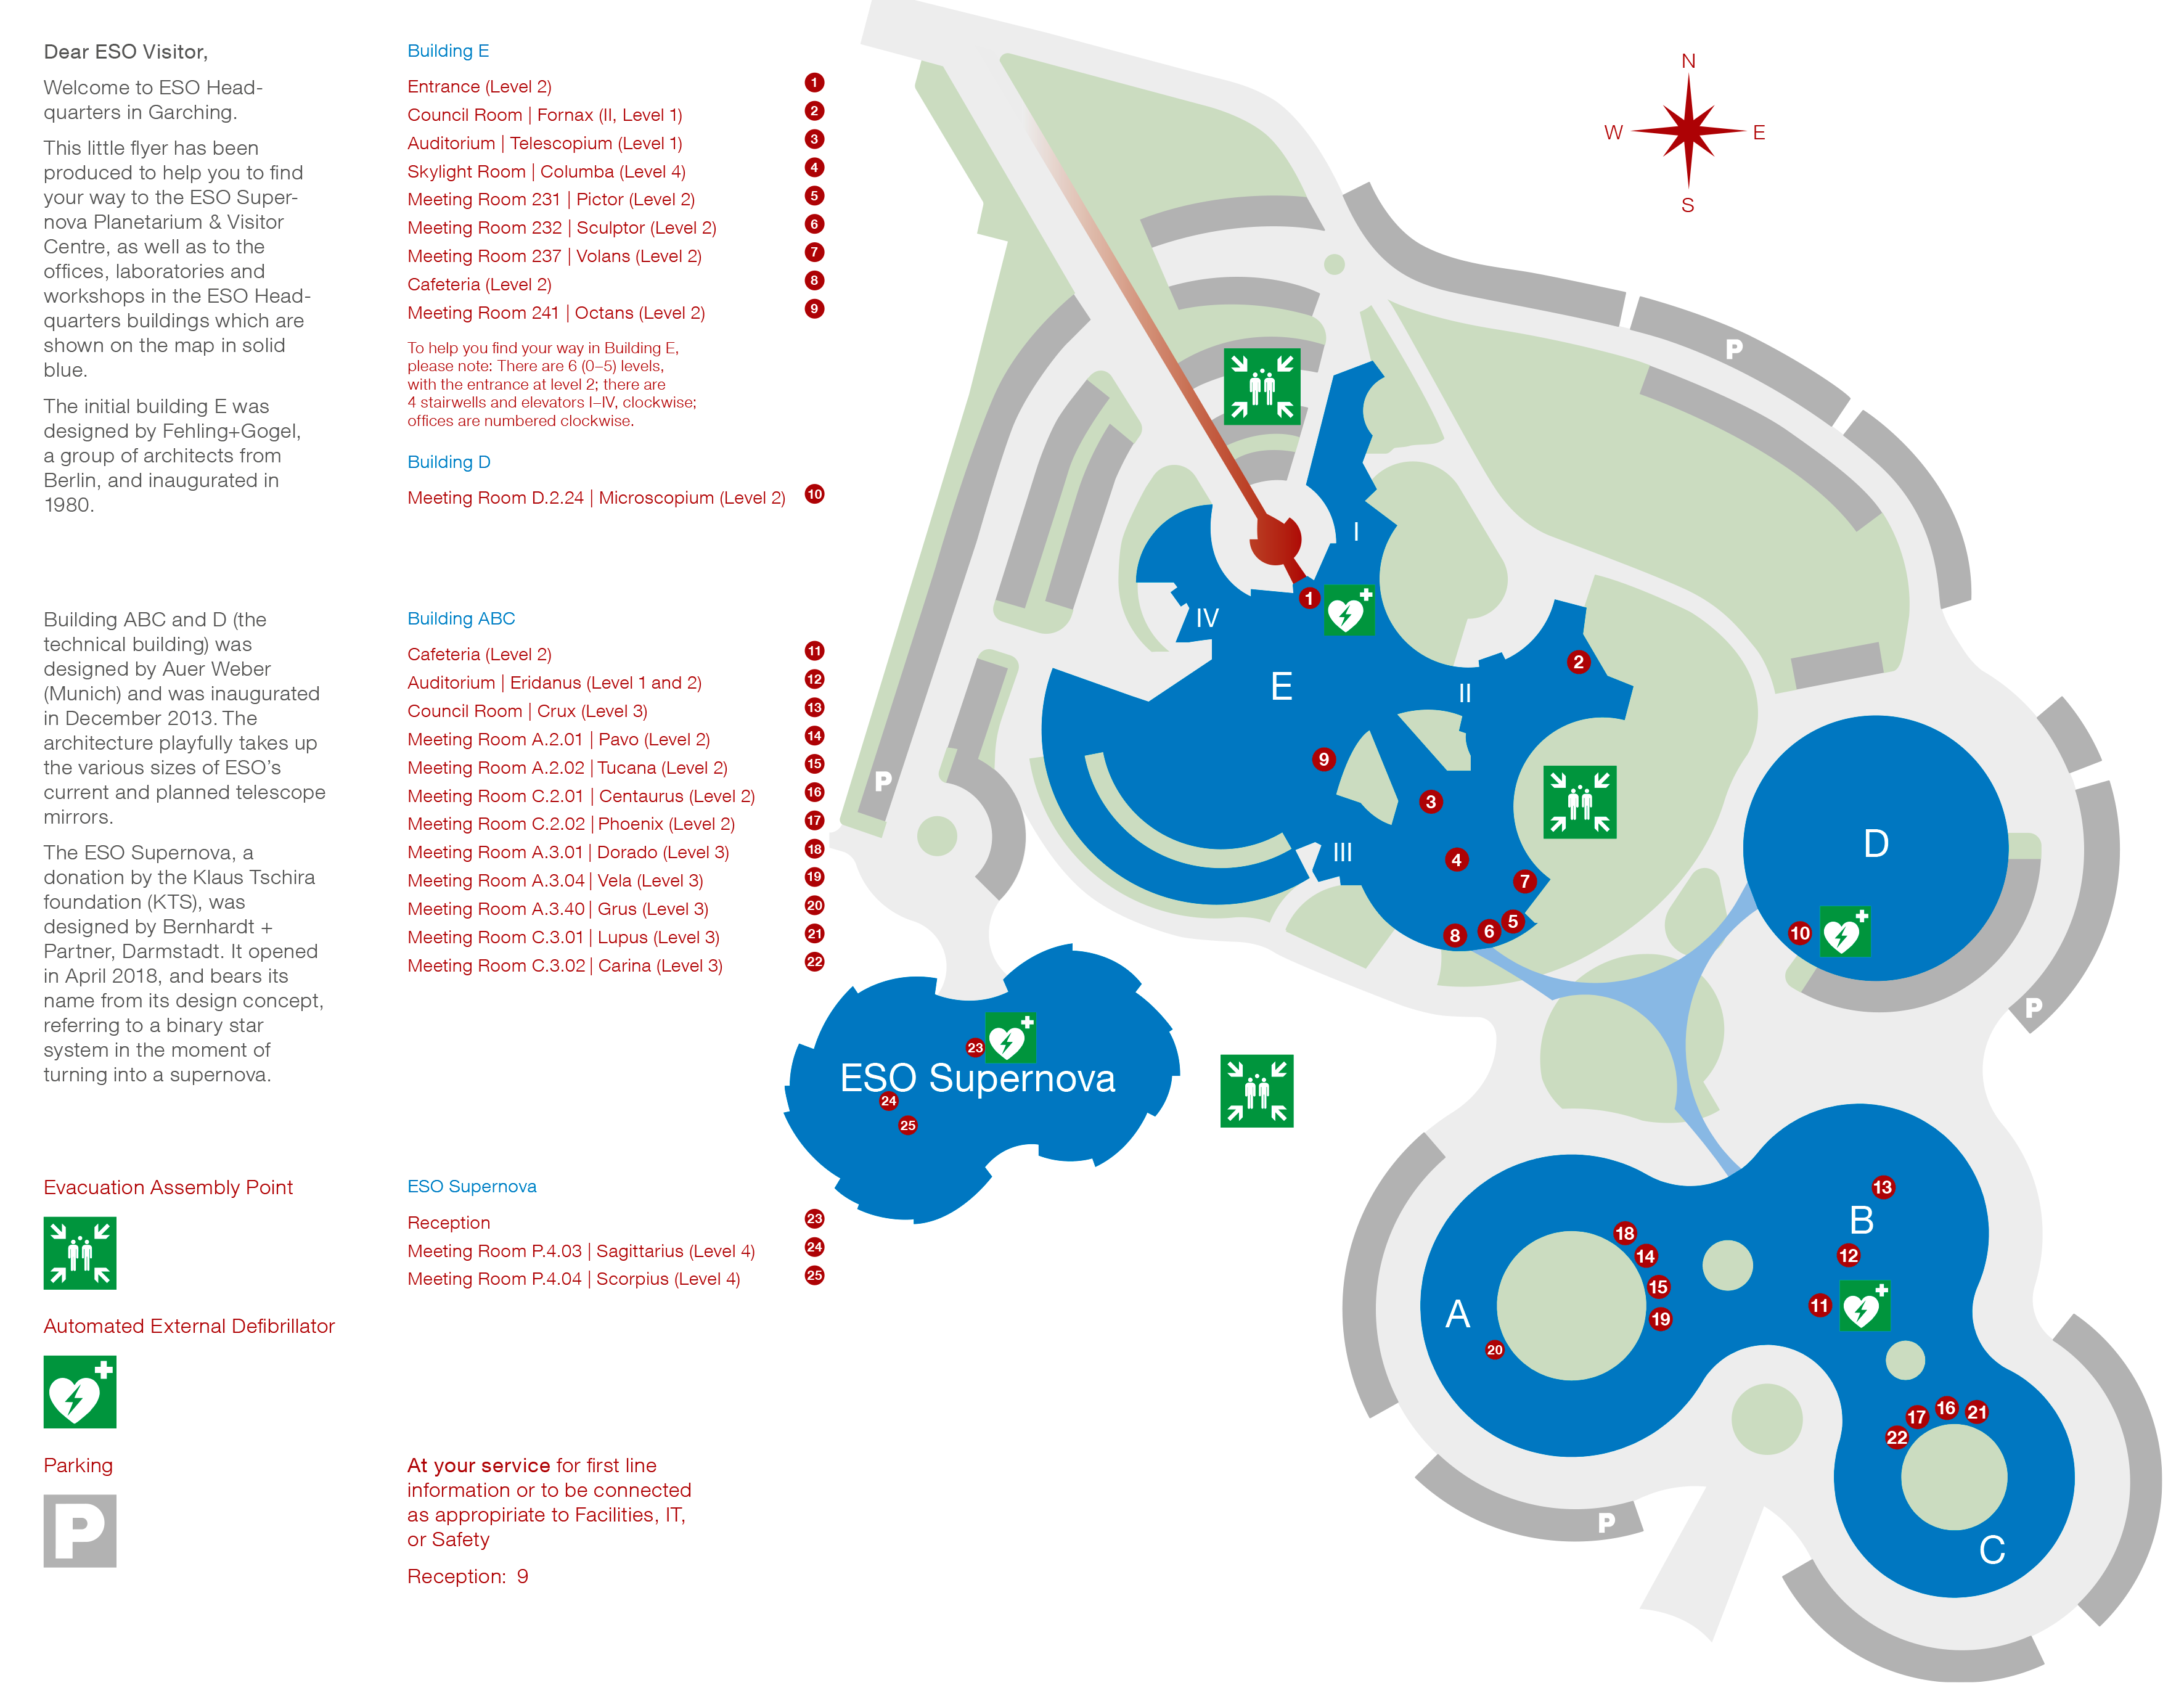

ESO Headquarters at Garching Forschungszentrum

Map of the Forschungszentrum (Research Centre) around the ESO Headquarters in Garching, Germany. The ESO Headquarters are the scientific, technical and administrative centre of the organisation, where technical development programmes are carried out to provide the observatories with the most advanced instruments. The Main Building is in the lower left of the map. Other buildings used by ESO besides the main building are highlighted and listed in the caption.

Download a PDF file here.

Credit: ESO